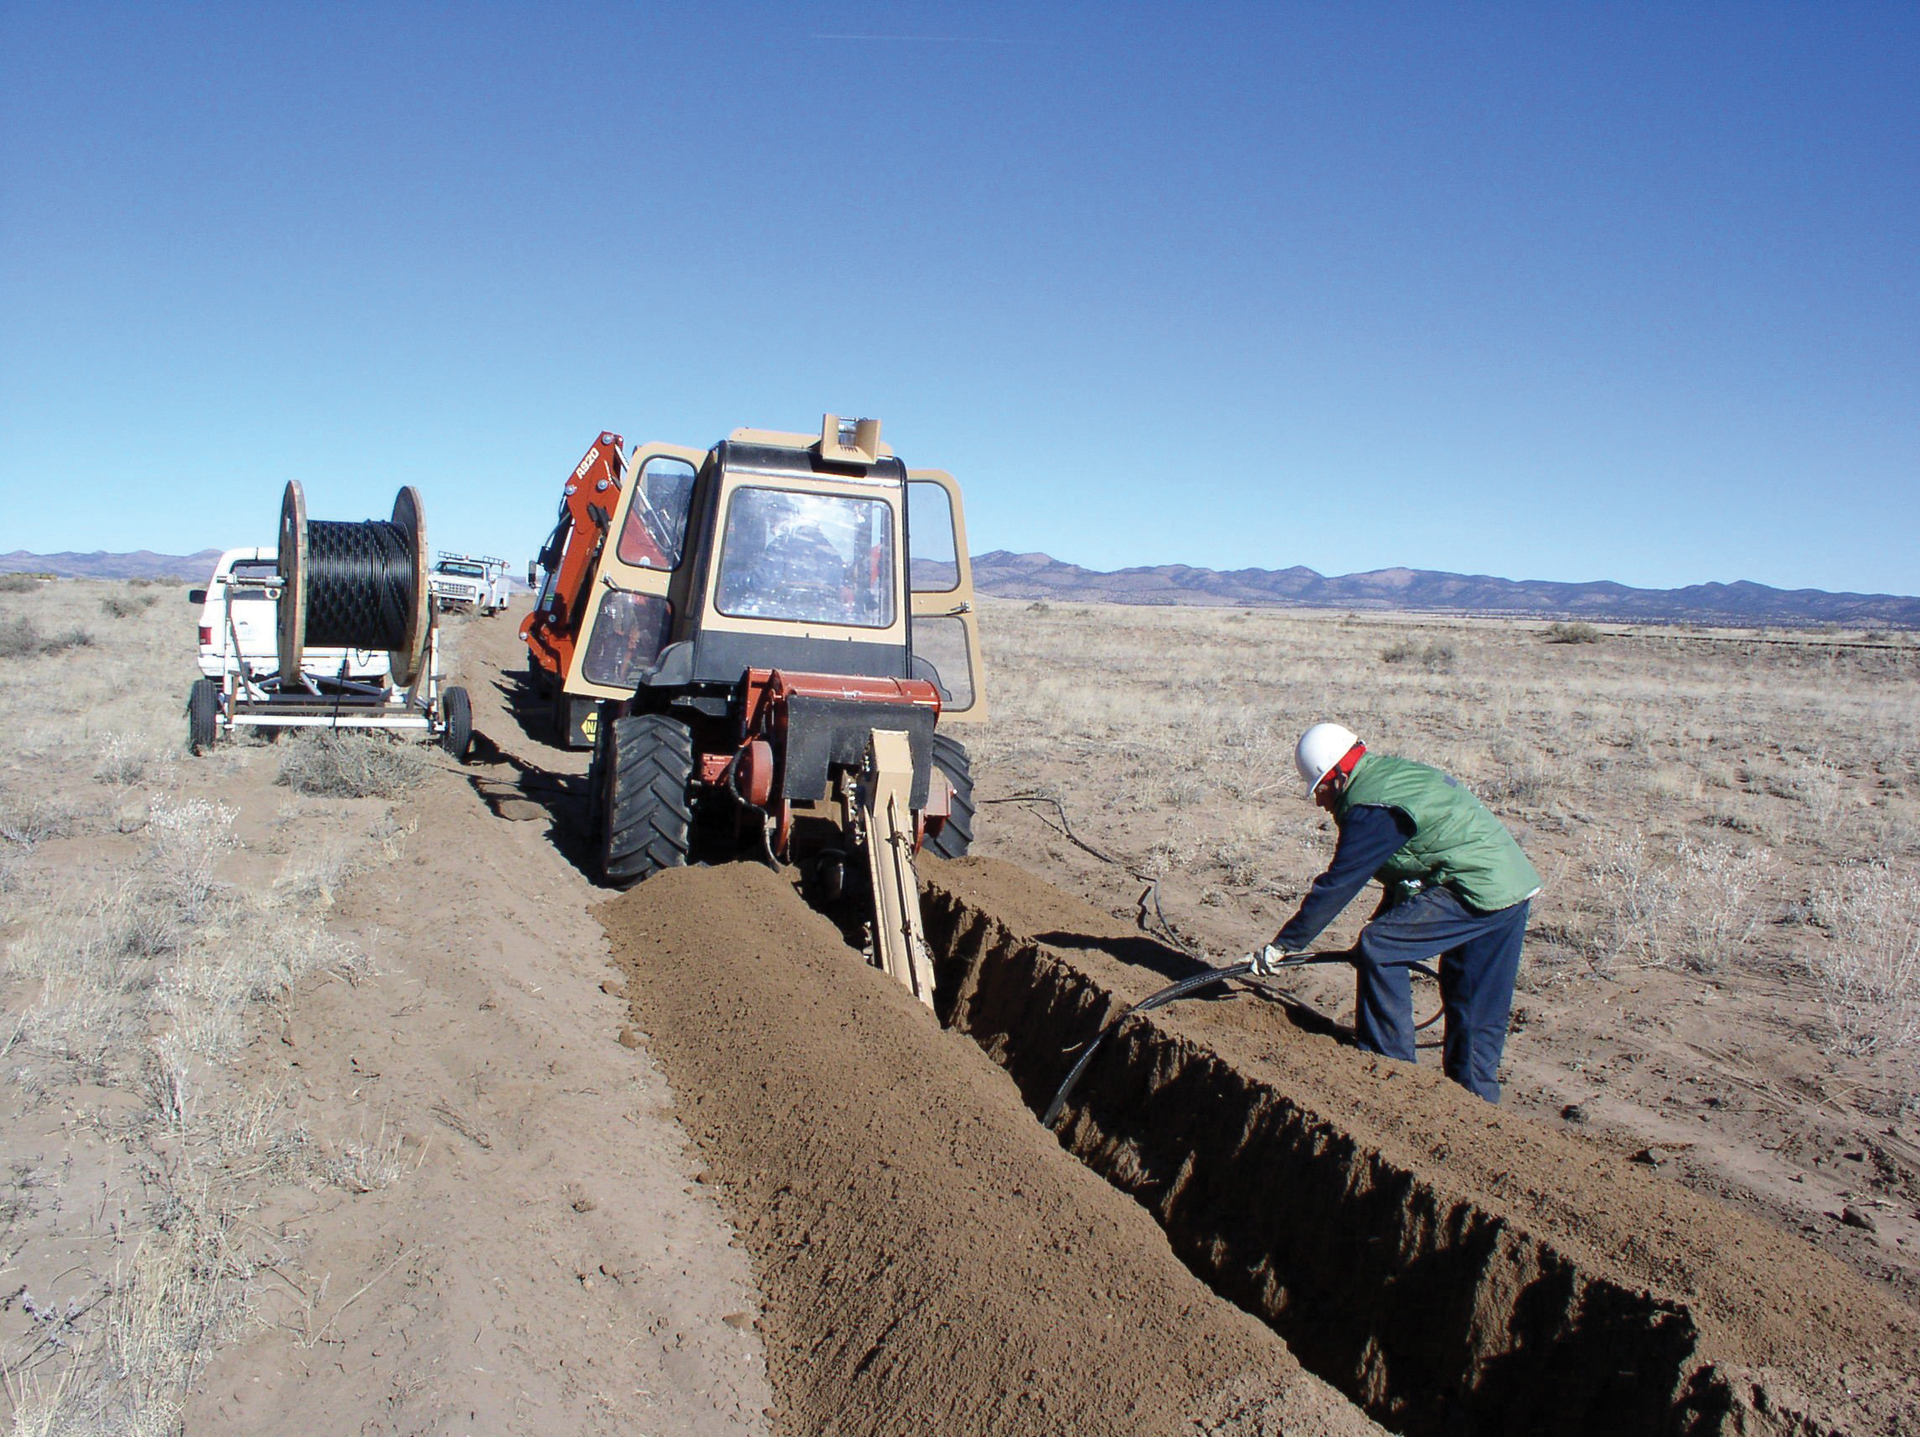

Fiber Trenches at the VLA

Part of the major multi-year upgrade to the Very Large Array was to replace its original metal piped wave guide with fiber optics. Digging the deep trenches for the 2760 miles of fiber was a difficult but necessary task that ensured the connection between antennas and other equipment functioned properly.

Credit: J. Stanley, NRAO/AUI/NSF